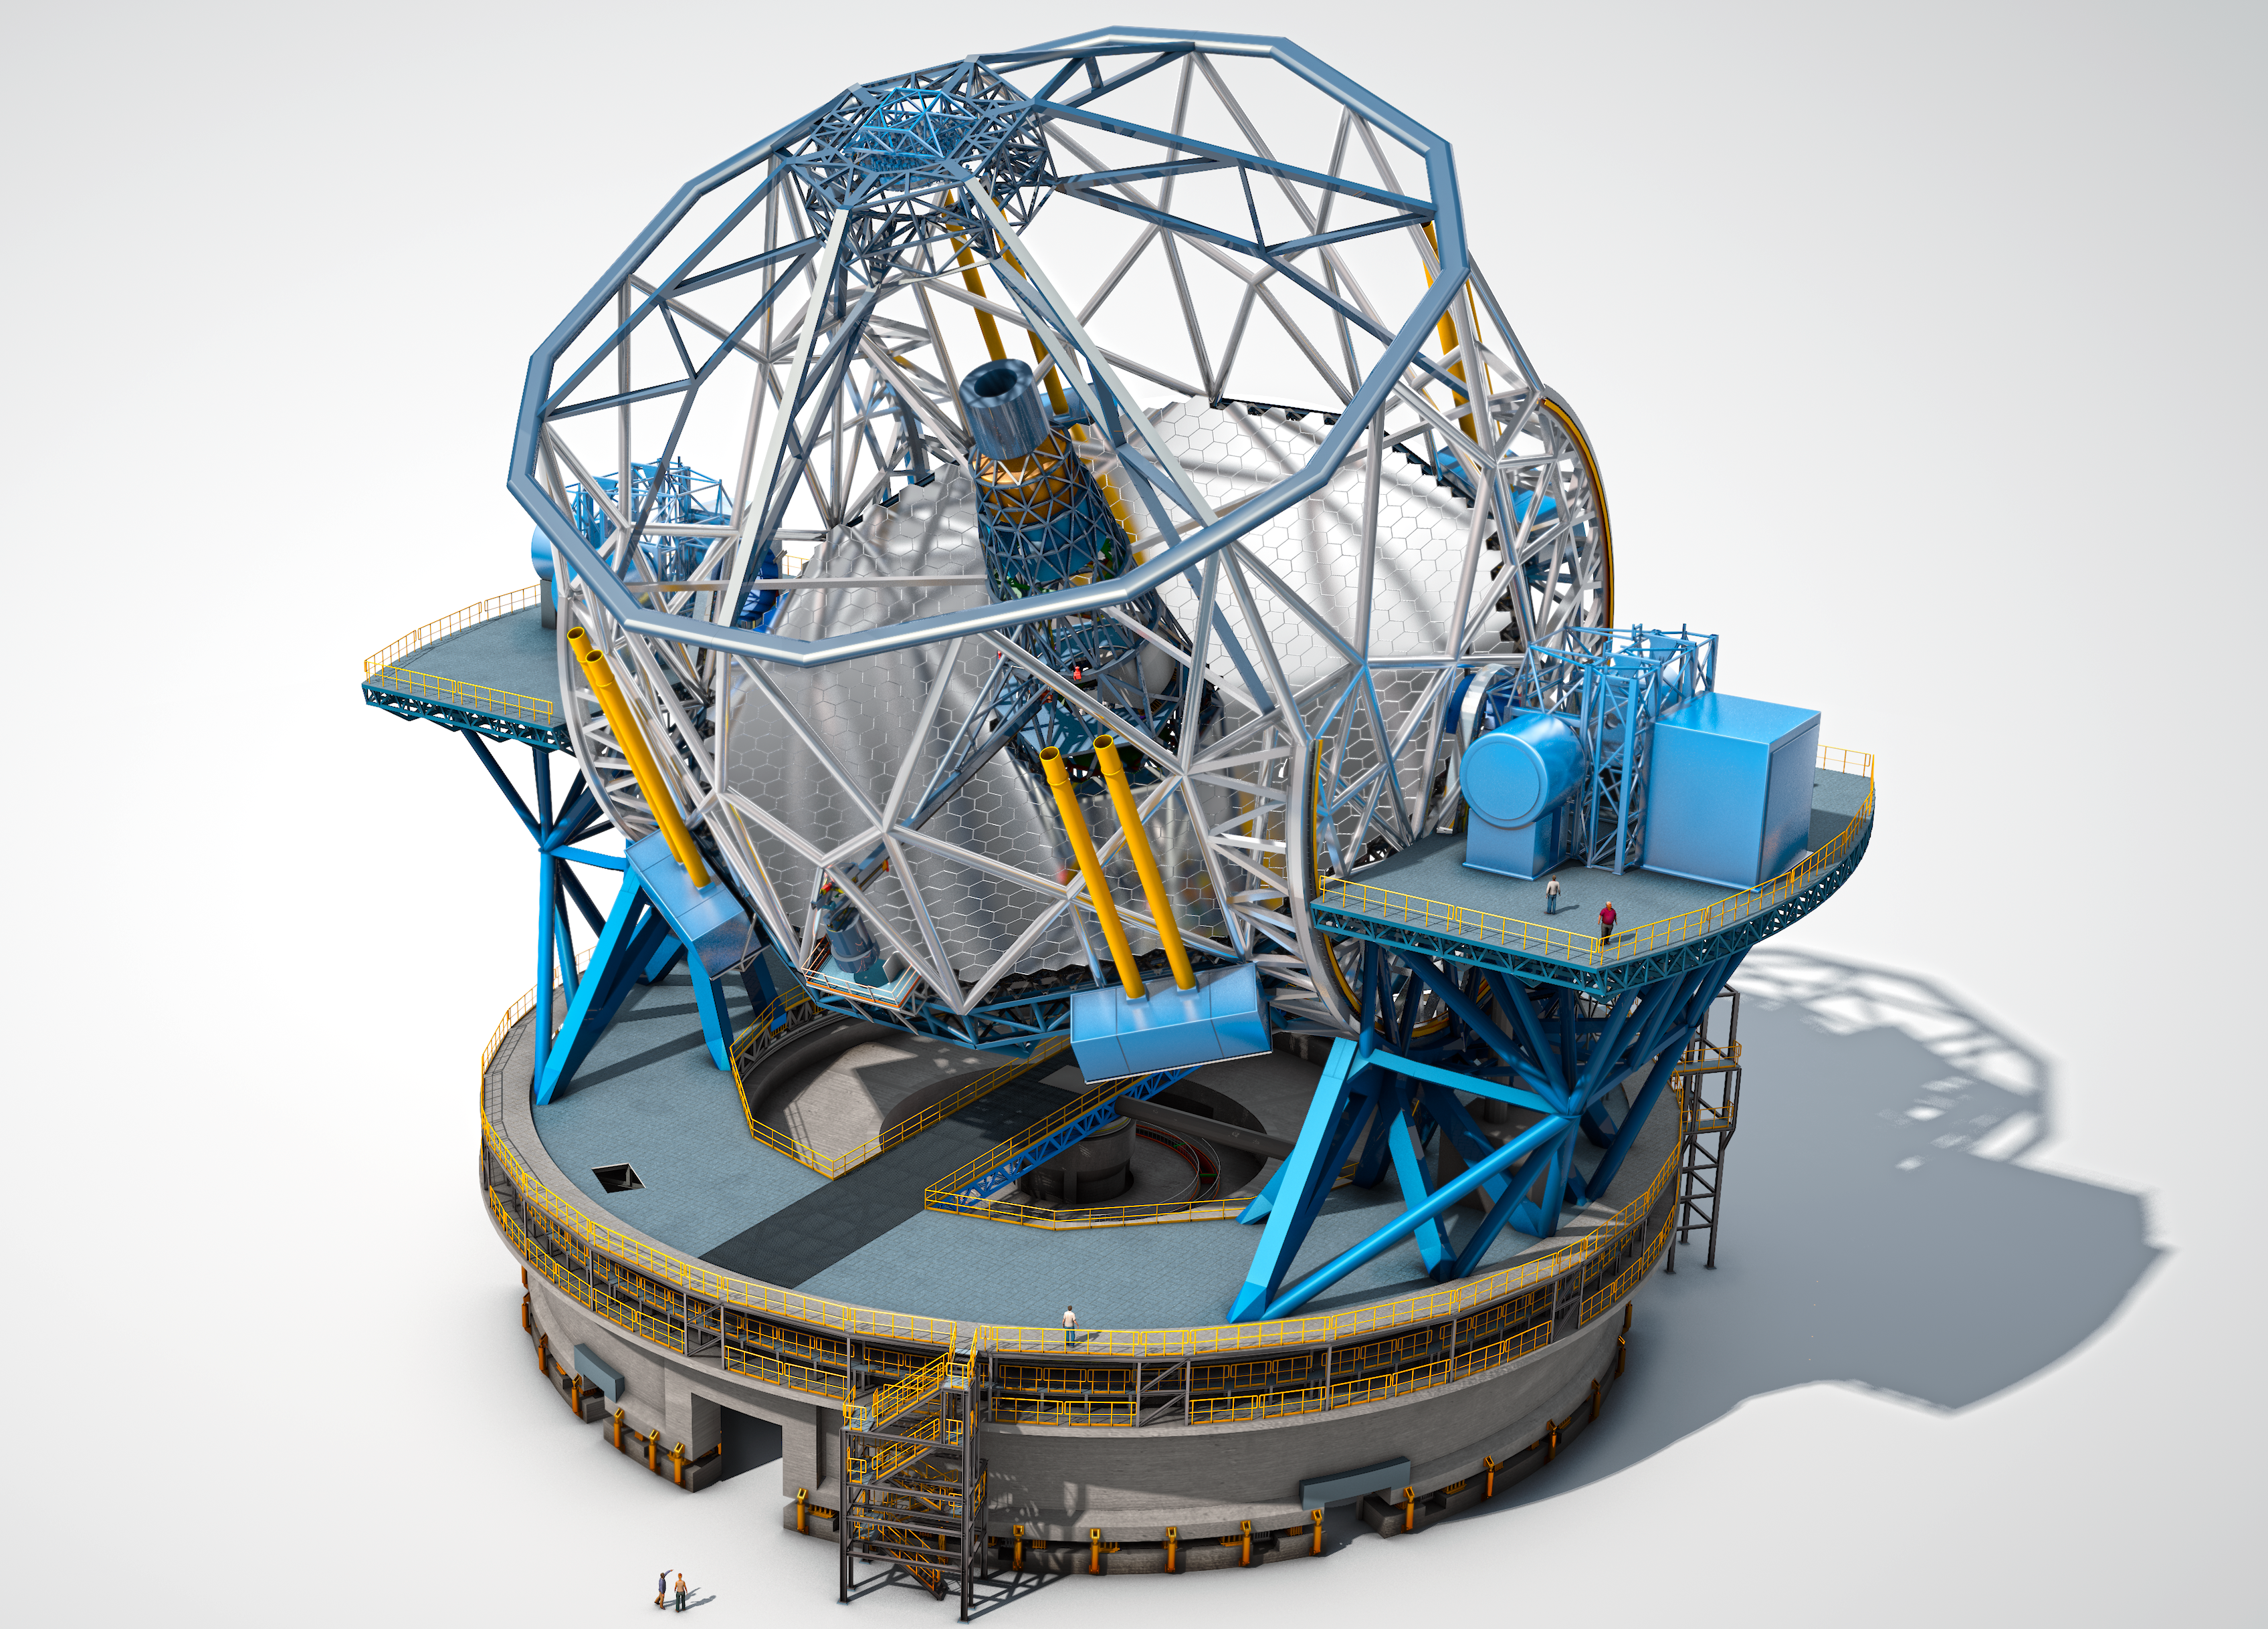

The European Extremely Large Telescope

The European Extremely Large Telescope (E-ELT), with a main mirror 39 metres in diameter, will be the world’s biggest eye on the sky when it becomes operational early in the next decade. The E-ELT will tackle the biggest scientific challenges of our time, and aim for a number of notable firsts, including tracking down Earth-like planets around other stars in the “habitable zones” where life could exist — one of the Holy Grails of modern observational astronomy.

The telescope design itself is revolutionary and is based on a novel five-mirror scheme that results in exceptional image quality. The primary mirror consists of almost 800 segments, each 1.4 metres wide, but only 50 mm thick. The optical design calls for an immense secondary mirror 4.2 metres in diameter, bigger than the primary mirrors of any of ESO's telescopes at La Silla.

Adaptive mirrors are incorporated into the optics of the telescope to compensate for the fuzziness in the stellar images introduced by atmospheric turbulence. One of these mirrors is supported by more than 6000 actuators that can distort its shape a thousand times per second.

The telescope will have several science instruments. It will be possible to switch from one instrument to another within minutes. The telescope and dome will also be able to change positions on the sky and start a new observation in a very short time.

The very detailed design for the E-ELT shown here is preliminary.

Credit: ESO